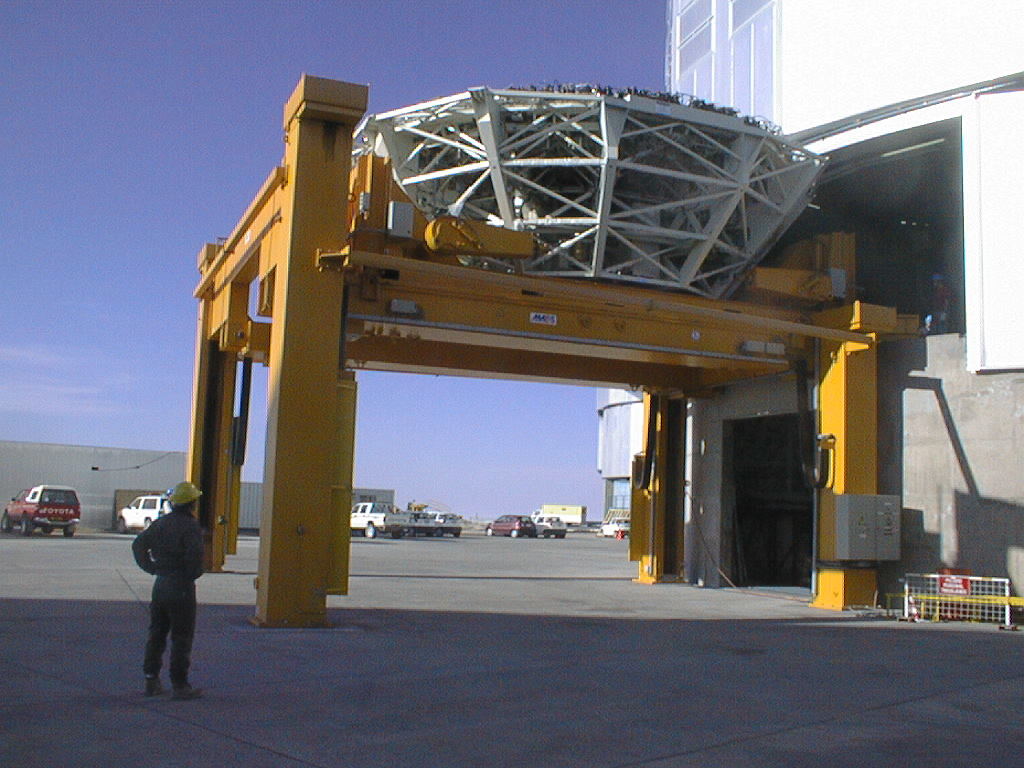

The M1 cell is removed from the UT2 enclosure

The M1 Cell is taken out of the UT2 enclosure and lowered by means of the special handling tool.

Credit: ESO